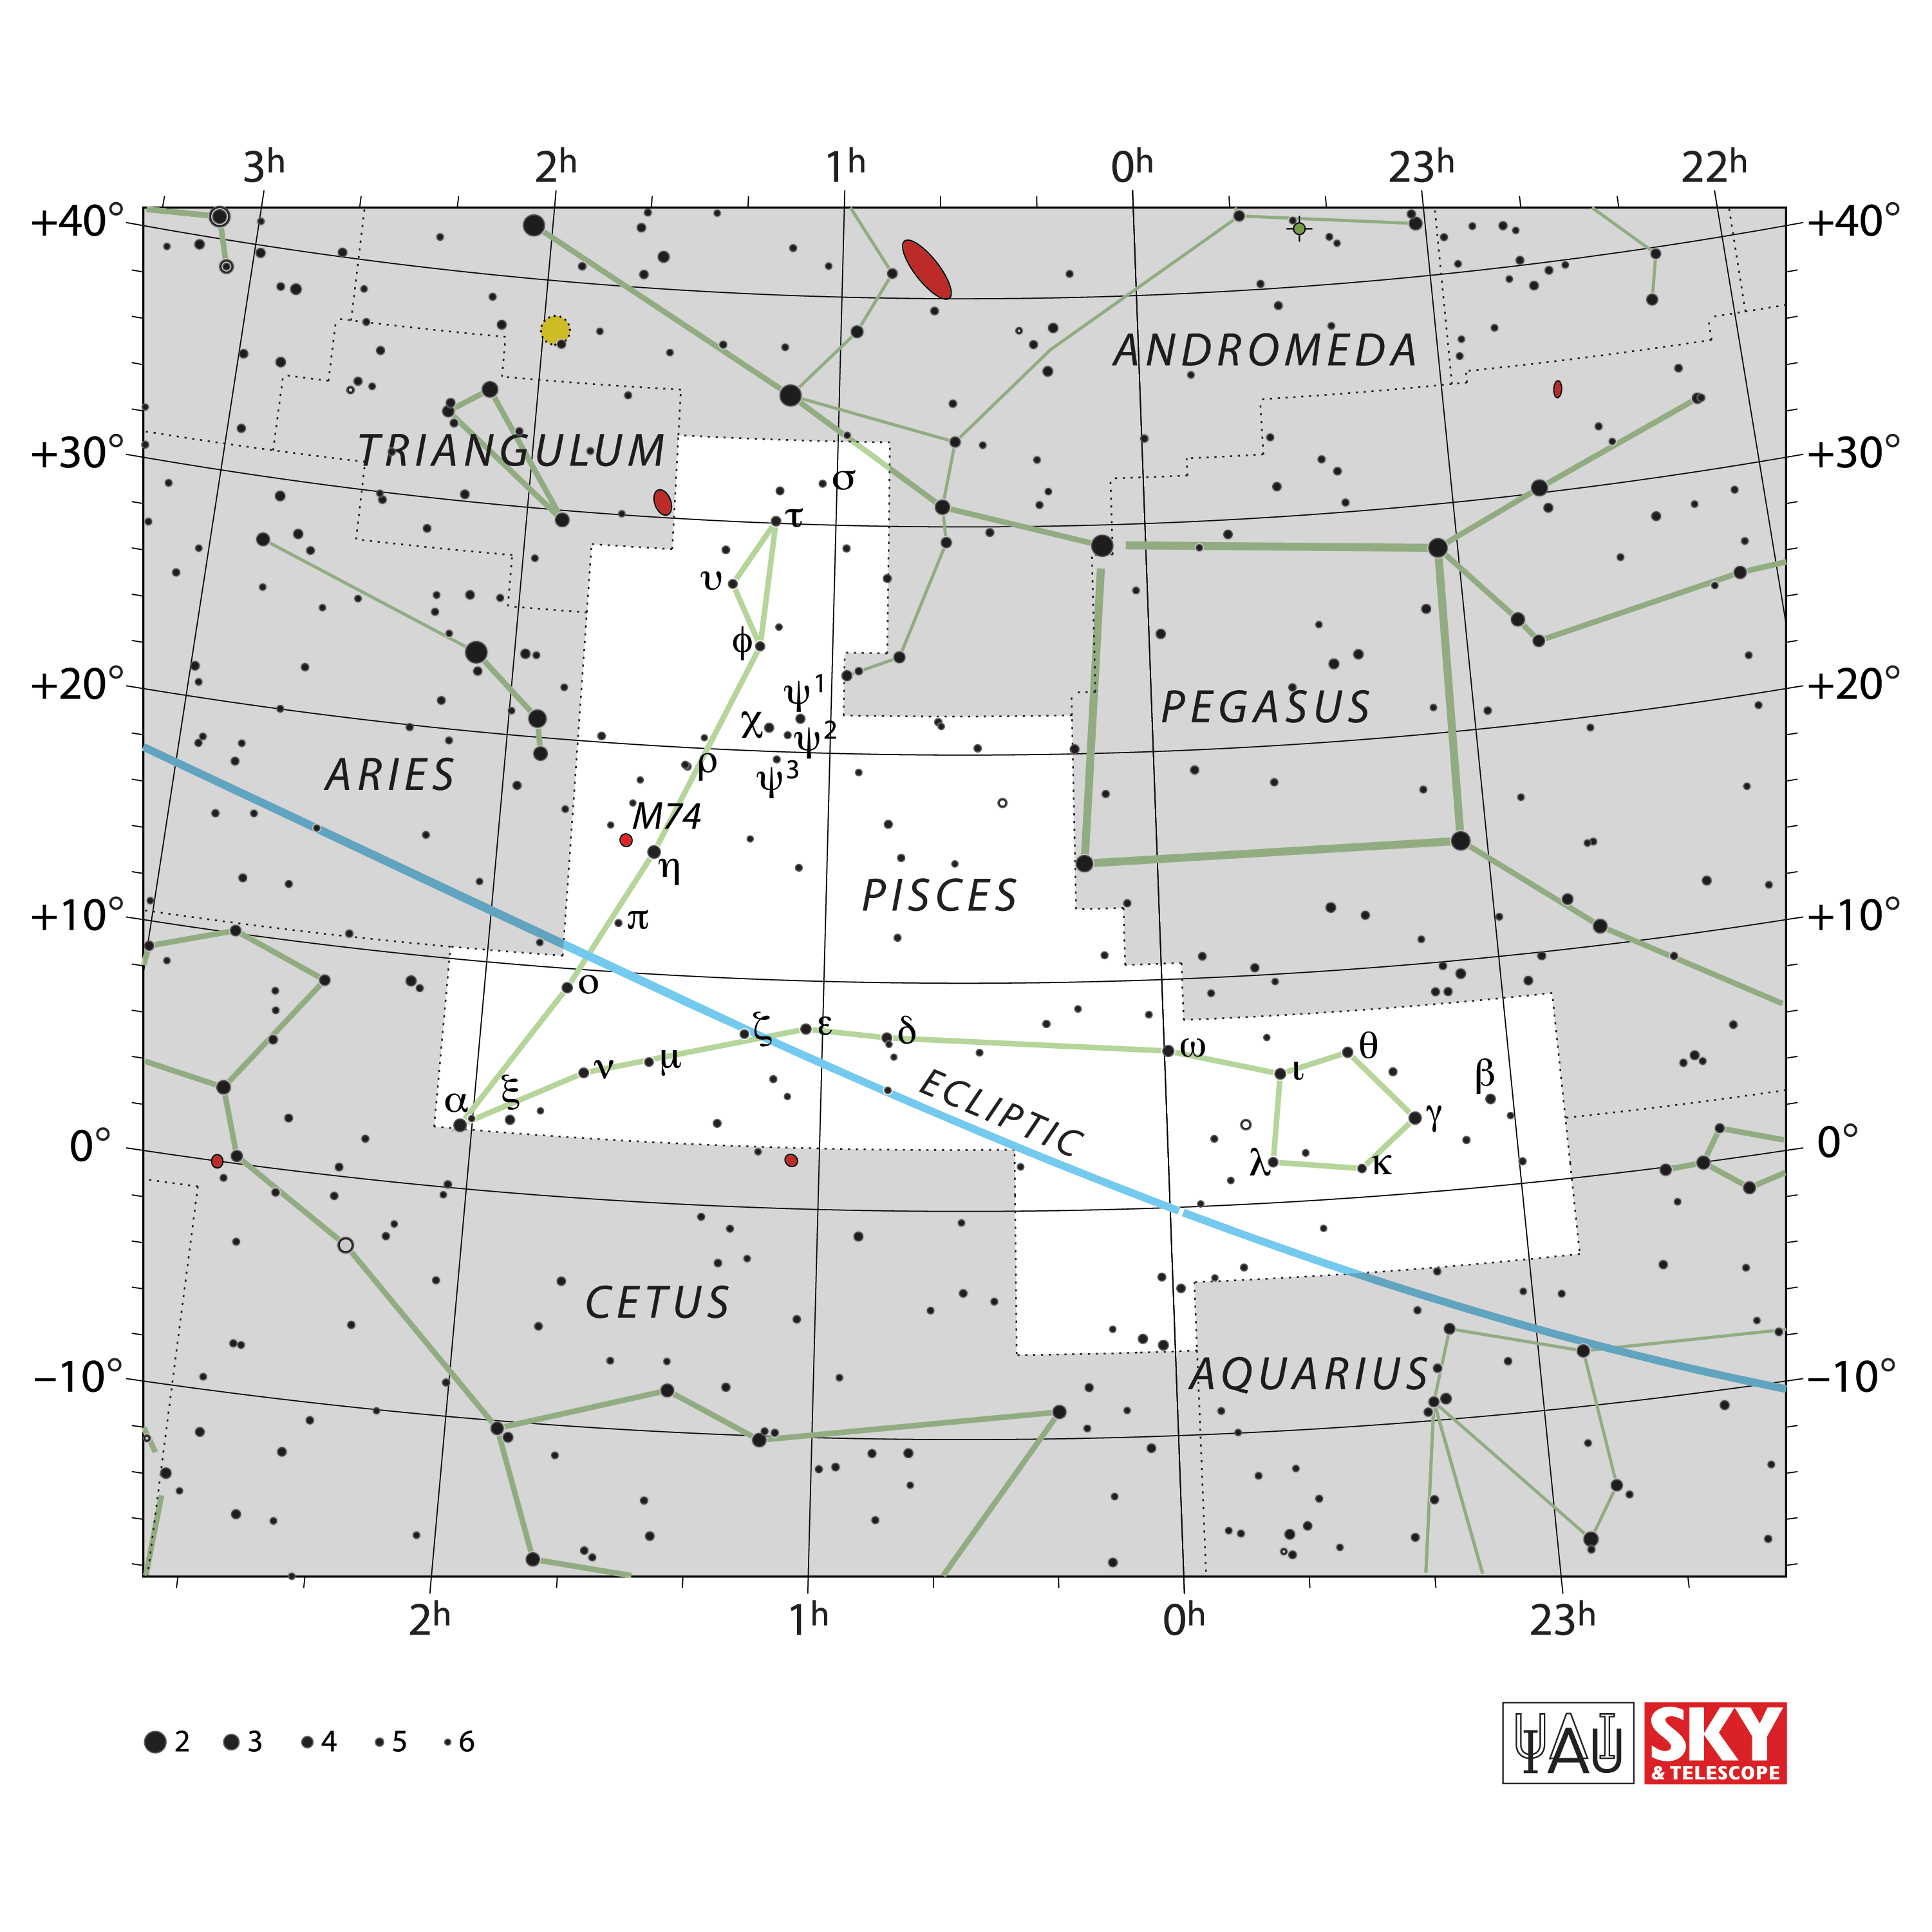

Pisces

Credit: IAU and Sky & Telescope